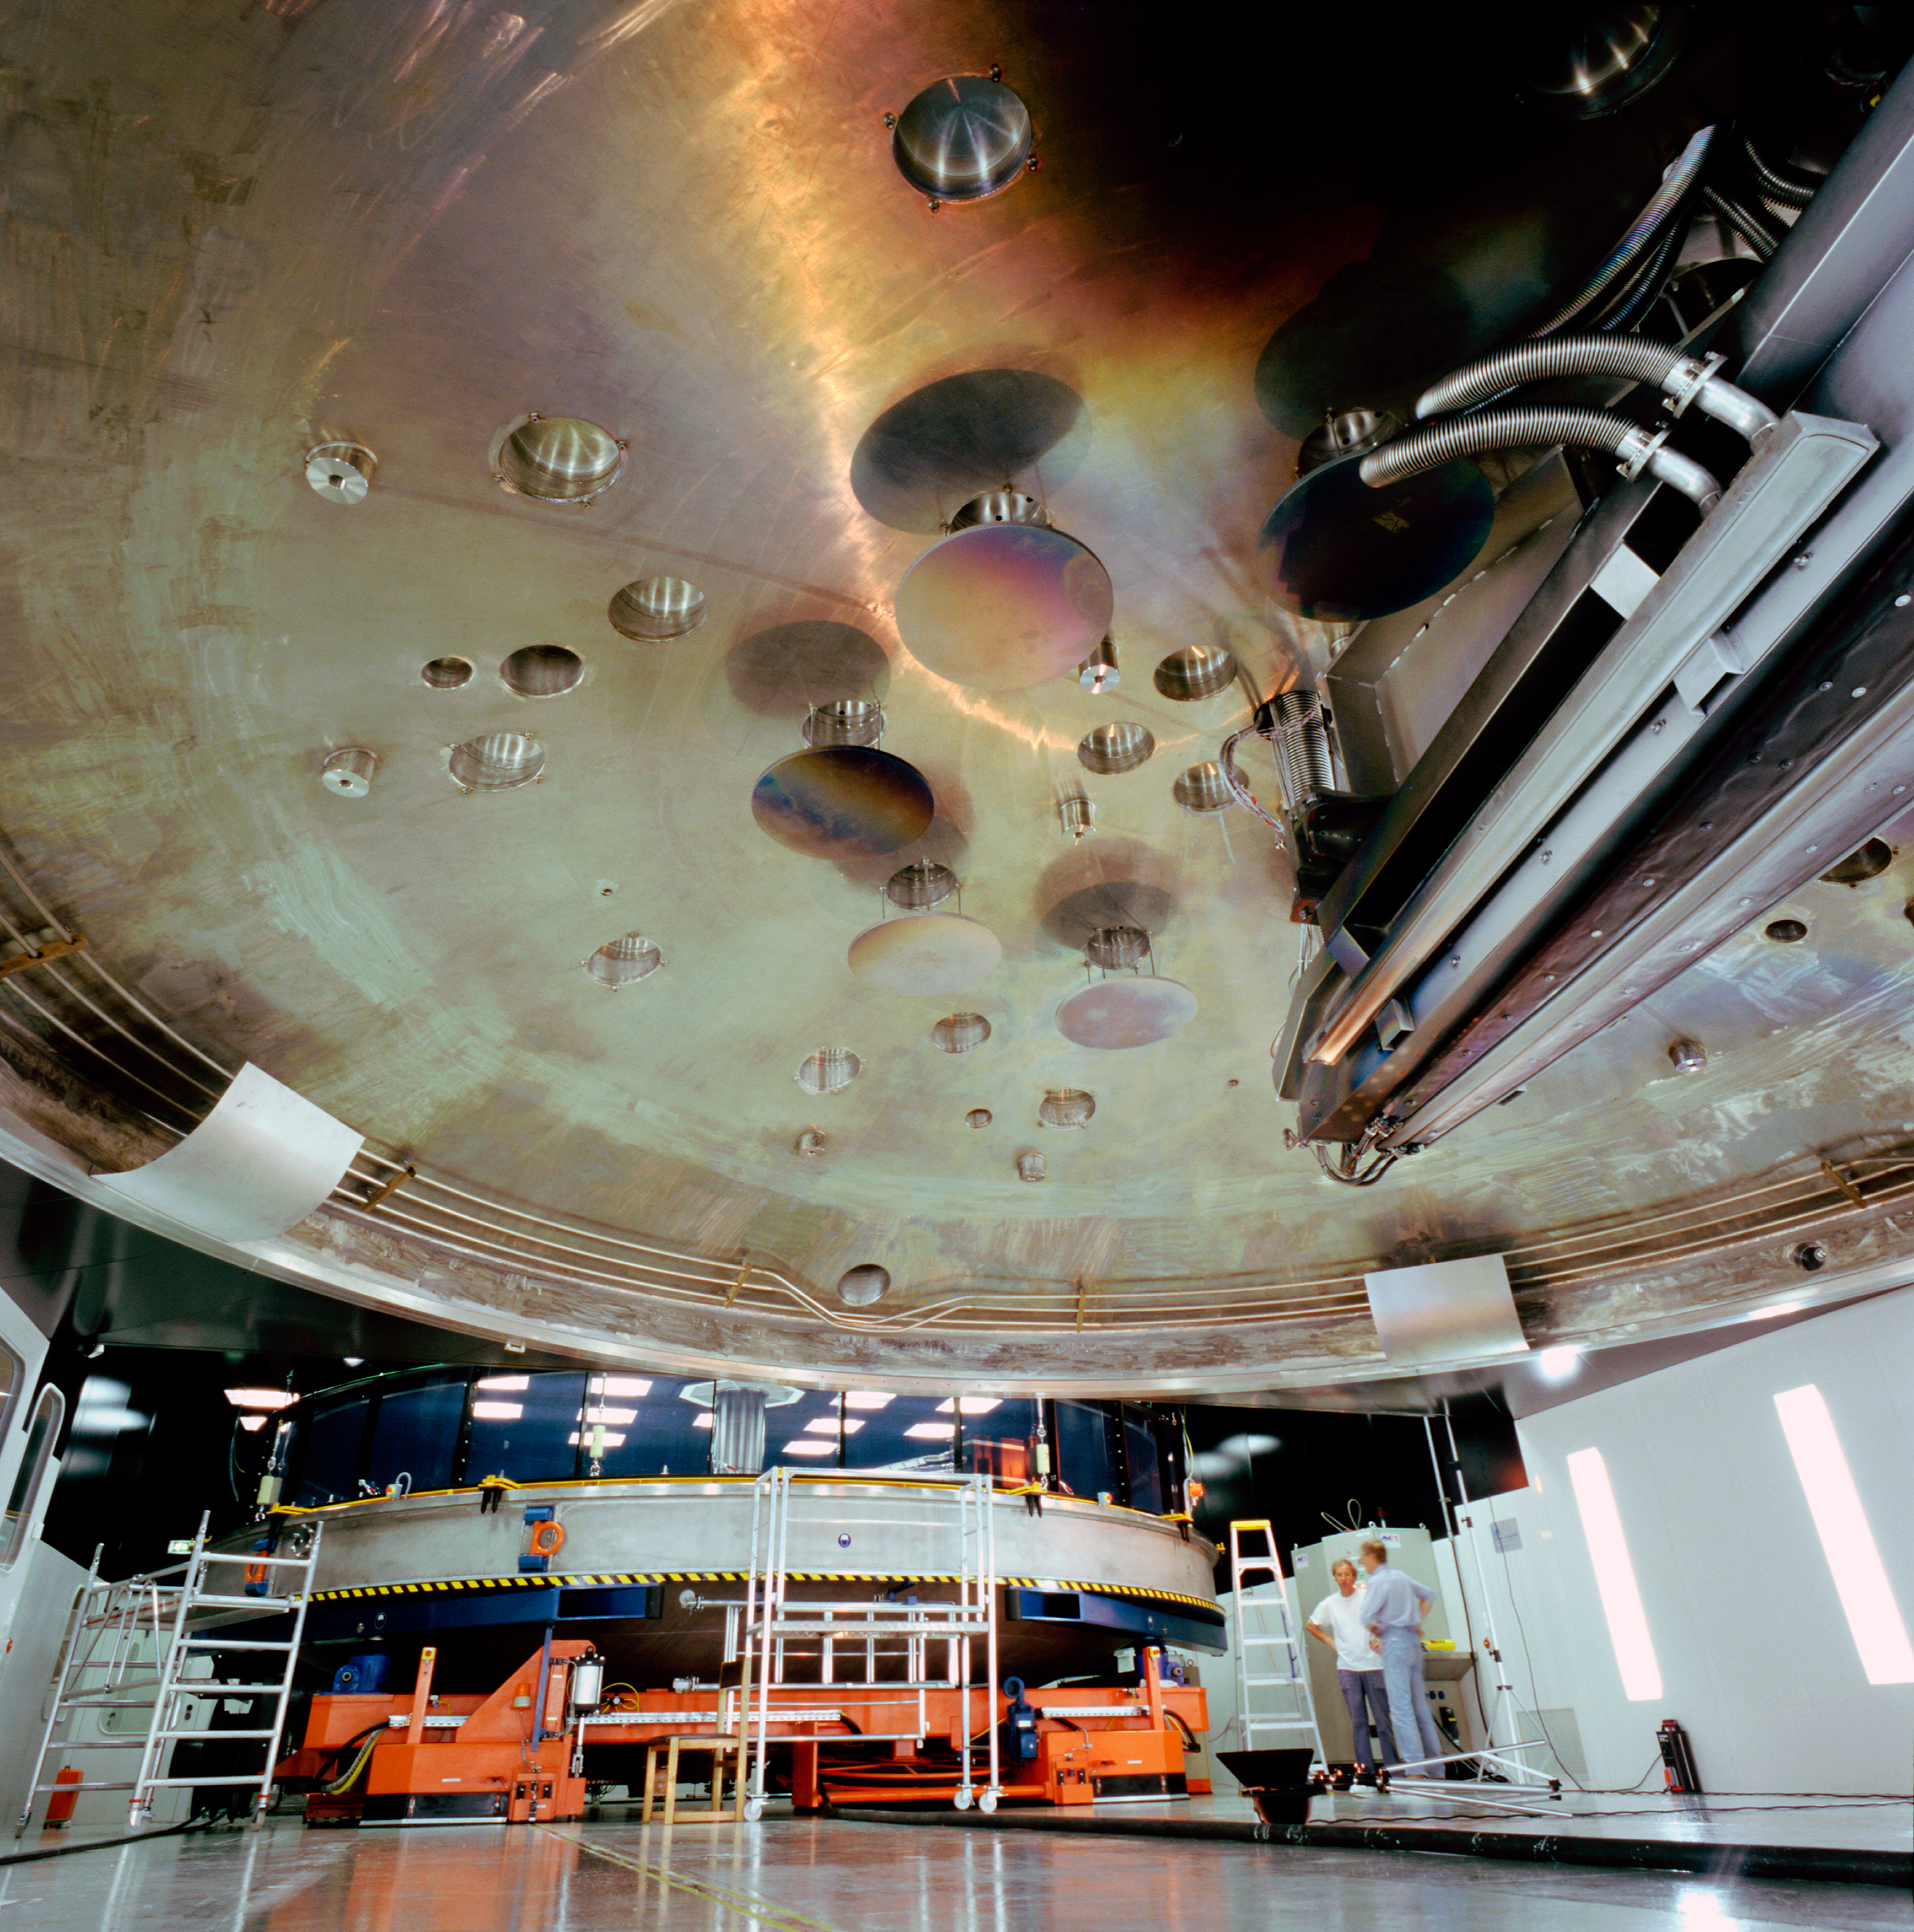

VLT mirror coating plant

This is the coating plant for the mirrors of the VLT as seen from below in December 2000.

Credit: ESO